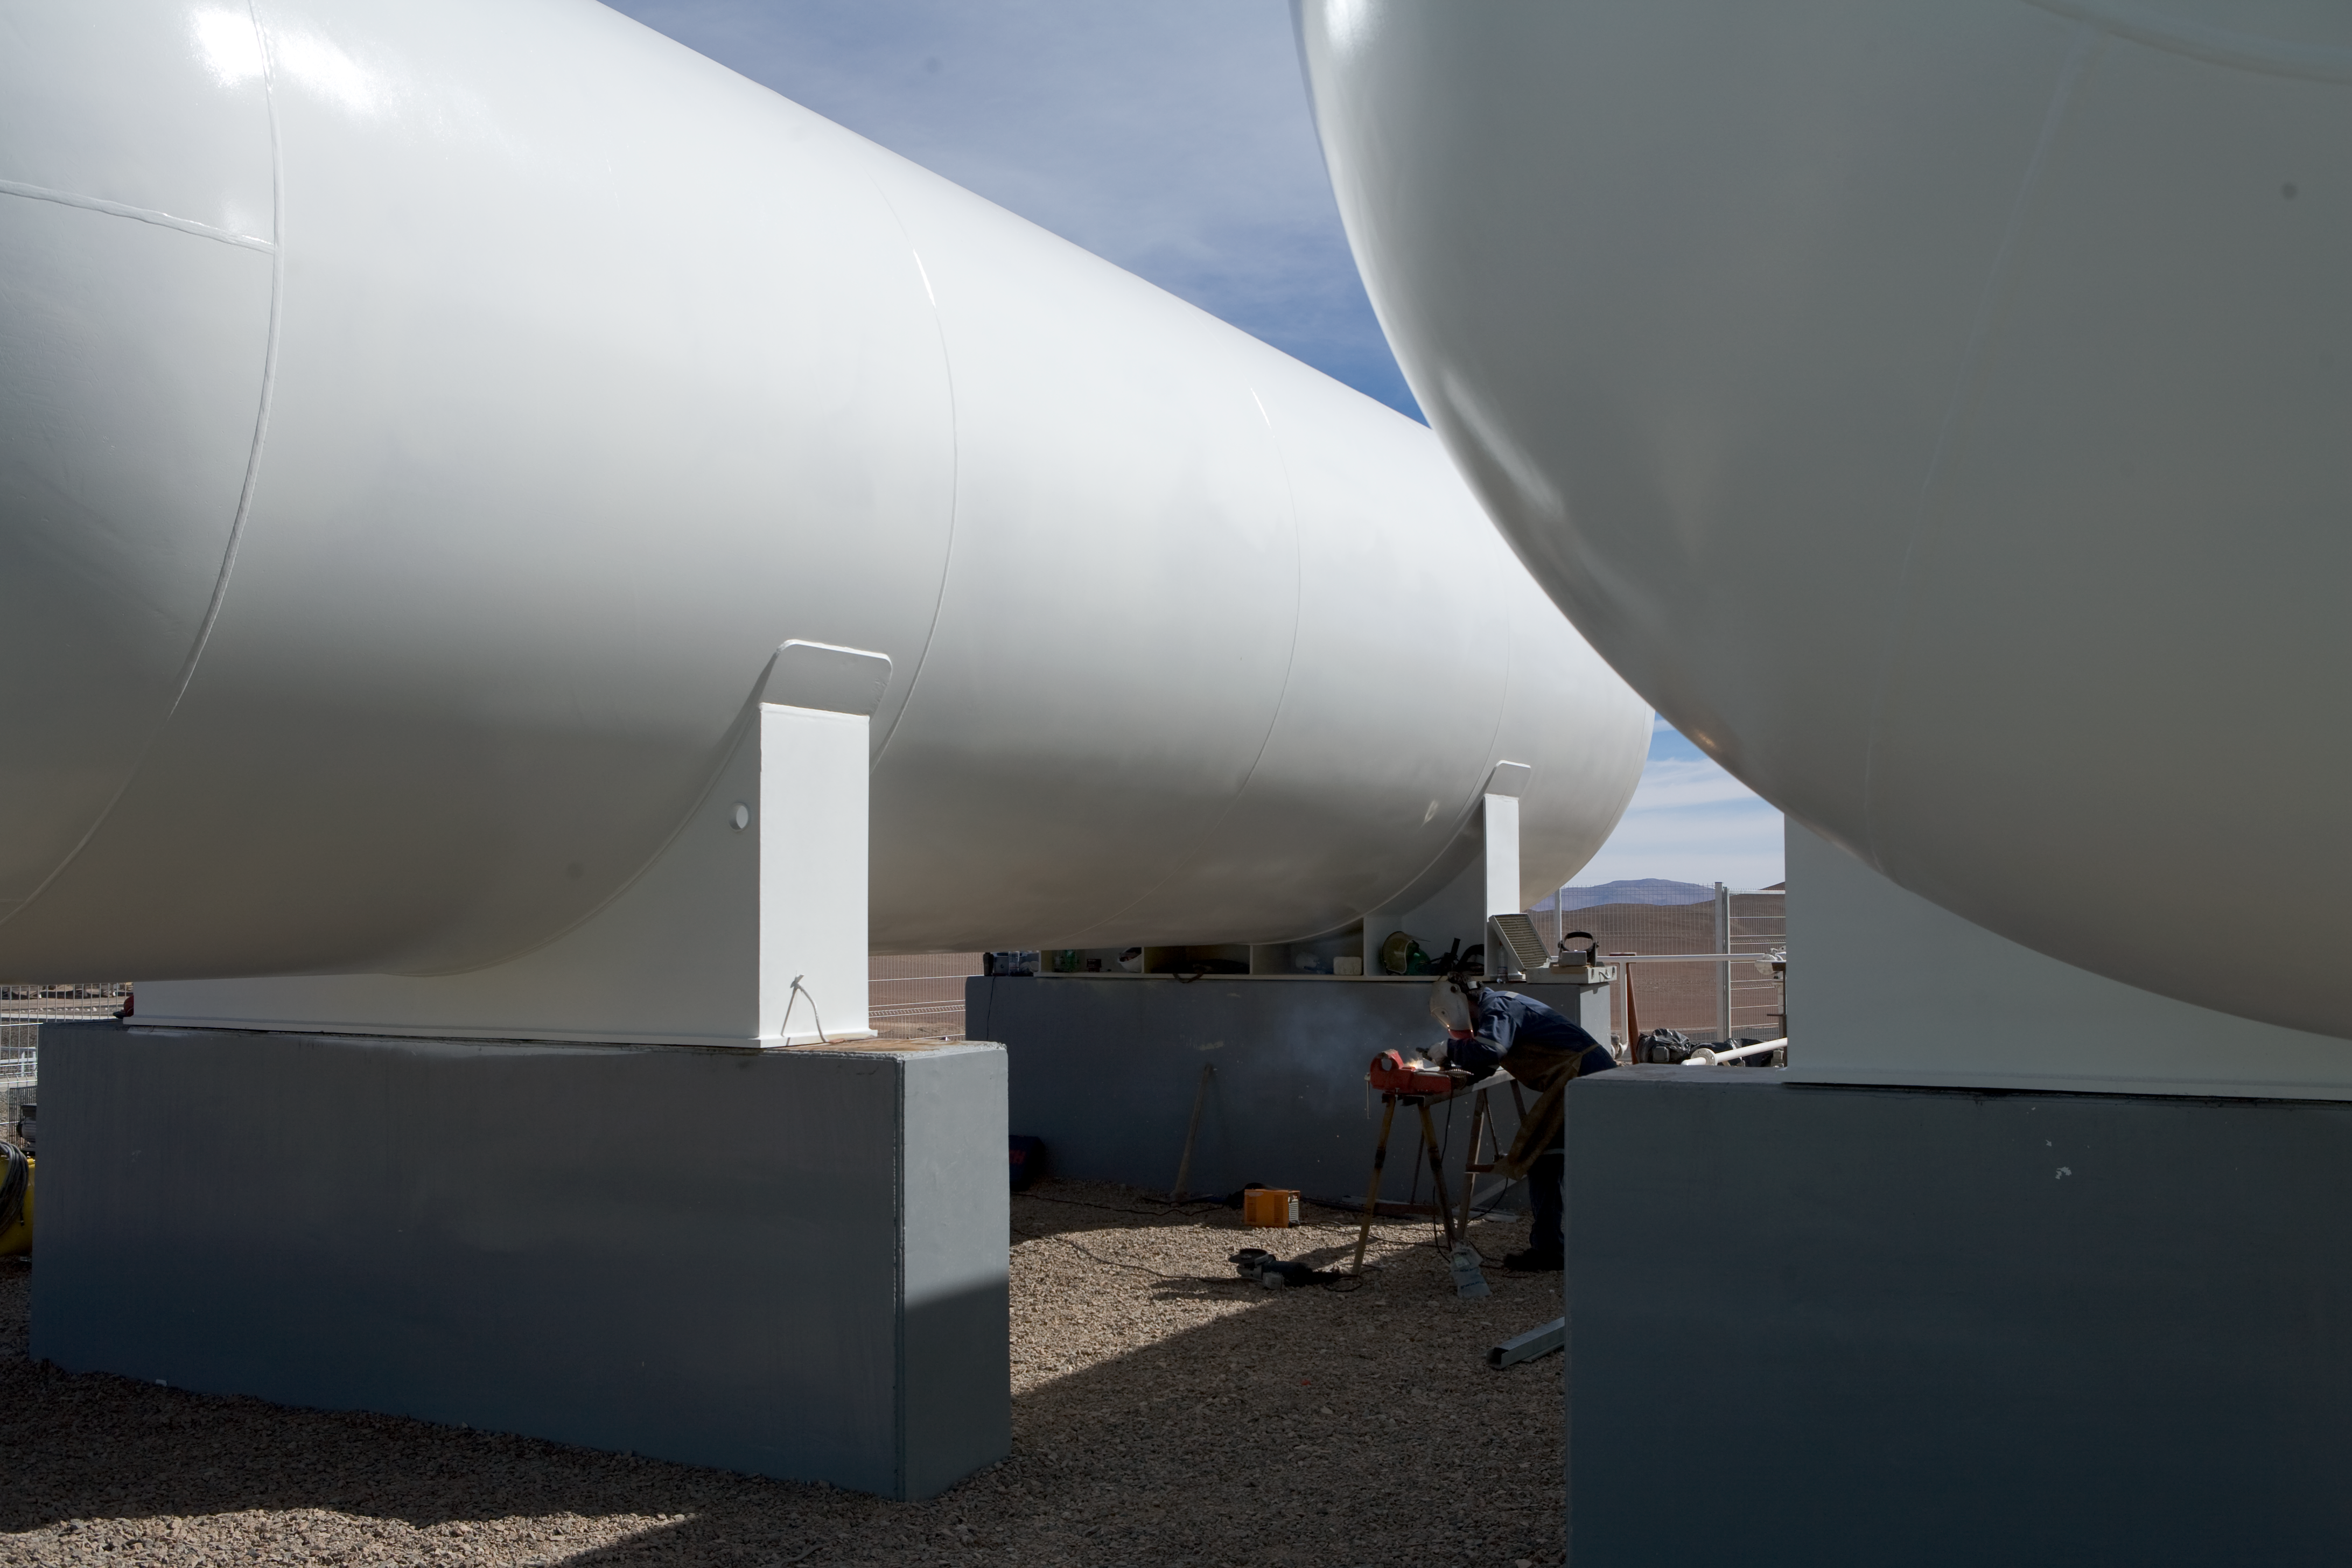

Gas tanks at Paranal

The liquid gas tanks for the multifuel turbine on Paranal in 2007.

Credit: ESO/H.H.Heyer